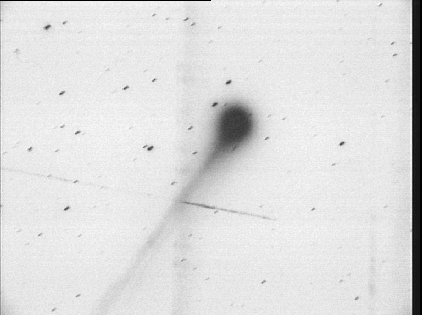

Bright comet 1995 Q1

In the evening of August 17, 1995, famous comet hunter William Bradfield (Australia) discovered his seventeenth comet. He found the comet as a 6th magnitude object with a tail longer than 1 degree in the southern constellation Crater. A few hours later, ESO received a request for confirmation of this discovery by Brian Marsden, Director of the Central Telegram Bureau of the International Astronomical Union. In the evening of August 17, more than 20 persons at the ESO observatory at La Silla in Chile observed the new comet with binoculars. They estimated that the tail was longer than 2 degrees. They also found that they were able to see the object with the naked eye, once they knew its position. The magnitude was about 5.5. A 10-minute exposure was immediately made with the ESO Schmidt telescope by Guido Pizarro. It showed the comet about 1 degree north of the discovery position near the horizon and with two wavy tails more than 3 degrees long. These tails are most probably ion tails, consisting of charged particles that move rapidly outward from the coma. No obvious dust tail was seen. The Schmidt plate was scanned at La Silla and a digital file was transmitted to ESO Garching via the data link. The present photo was reproduced from this file in the morning of August 18. It shows the cometary head (coma), approximately 7 arcminutes across, as well as the beginning of the two tails that extend in SE direction. The vertical diffuse band that crosses the comet tails is caused by a reflection in the telescope and an artificial satellite has left a nearly horizontal trail in the left half of the frame. The comet is now moving towards the north, i.e. in the general direction of the Sun. The orbit has not yet been computed, but with this motion, there is a certain chance that it may later become a well visible object on the northern sky. Later on August 18, further confimatory observations were obtained from New Zealand and Australia. The comet has been given the designation "1995 Q1'' (see IAU Circular no. 6206 of August 18, 1995).

Credit: ESO